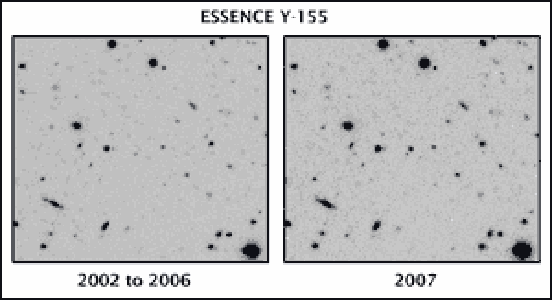

Runaway anti-matter production makes for a spectacular stellar explosion

The supernova can be seen in the image on the right (labeled “2007”) as the small “dot” in the center of the image. Note that this “dot” is not seen in the image labeled “2002 to 2006”.

Credit: NOIRLab